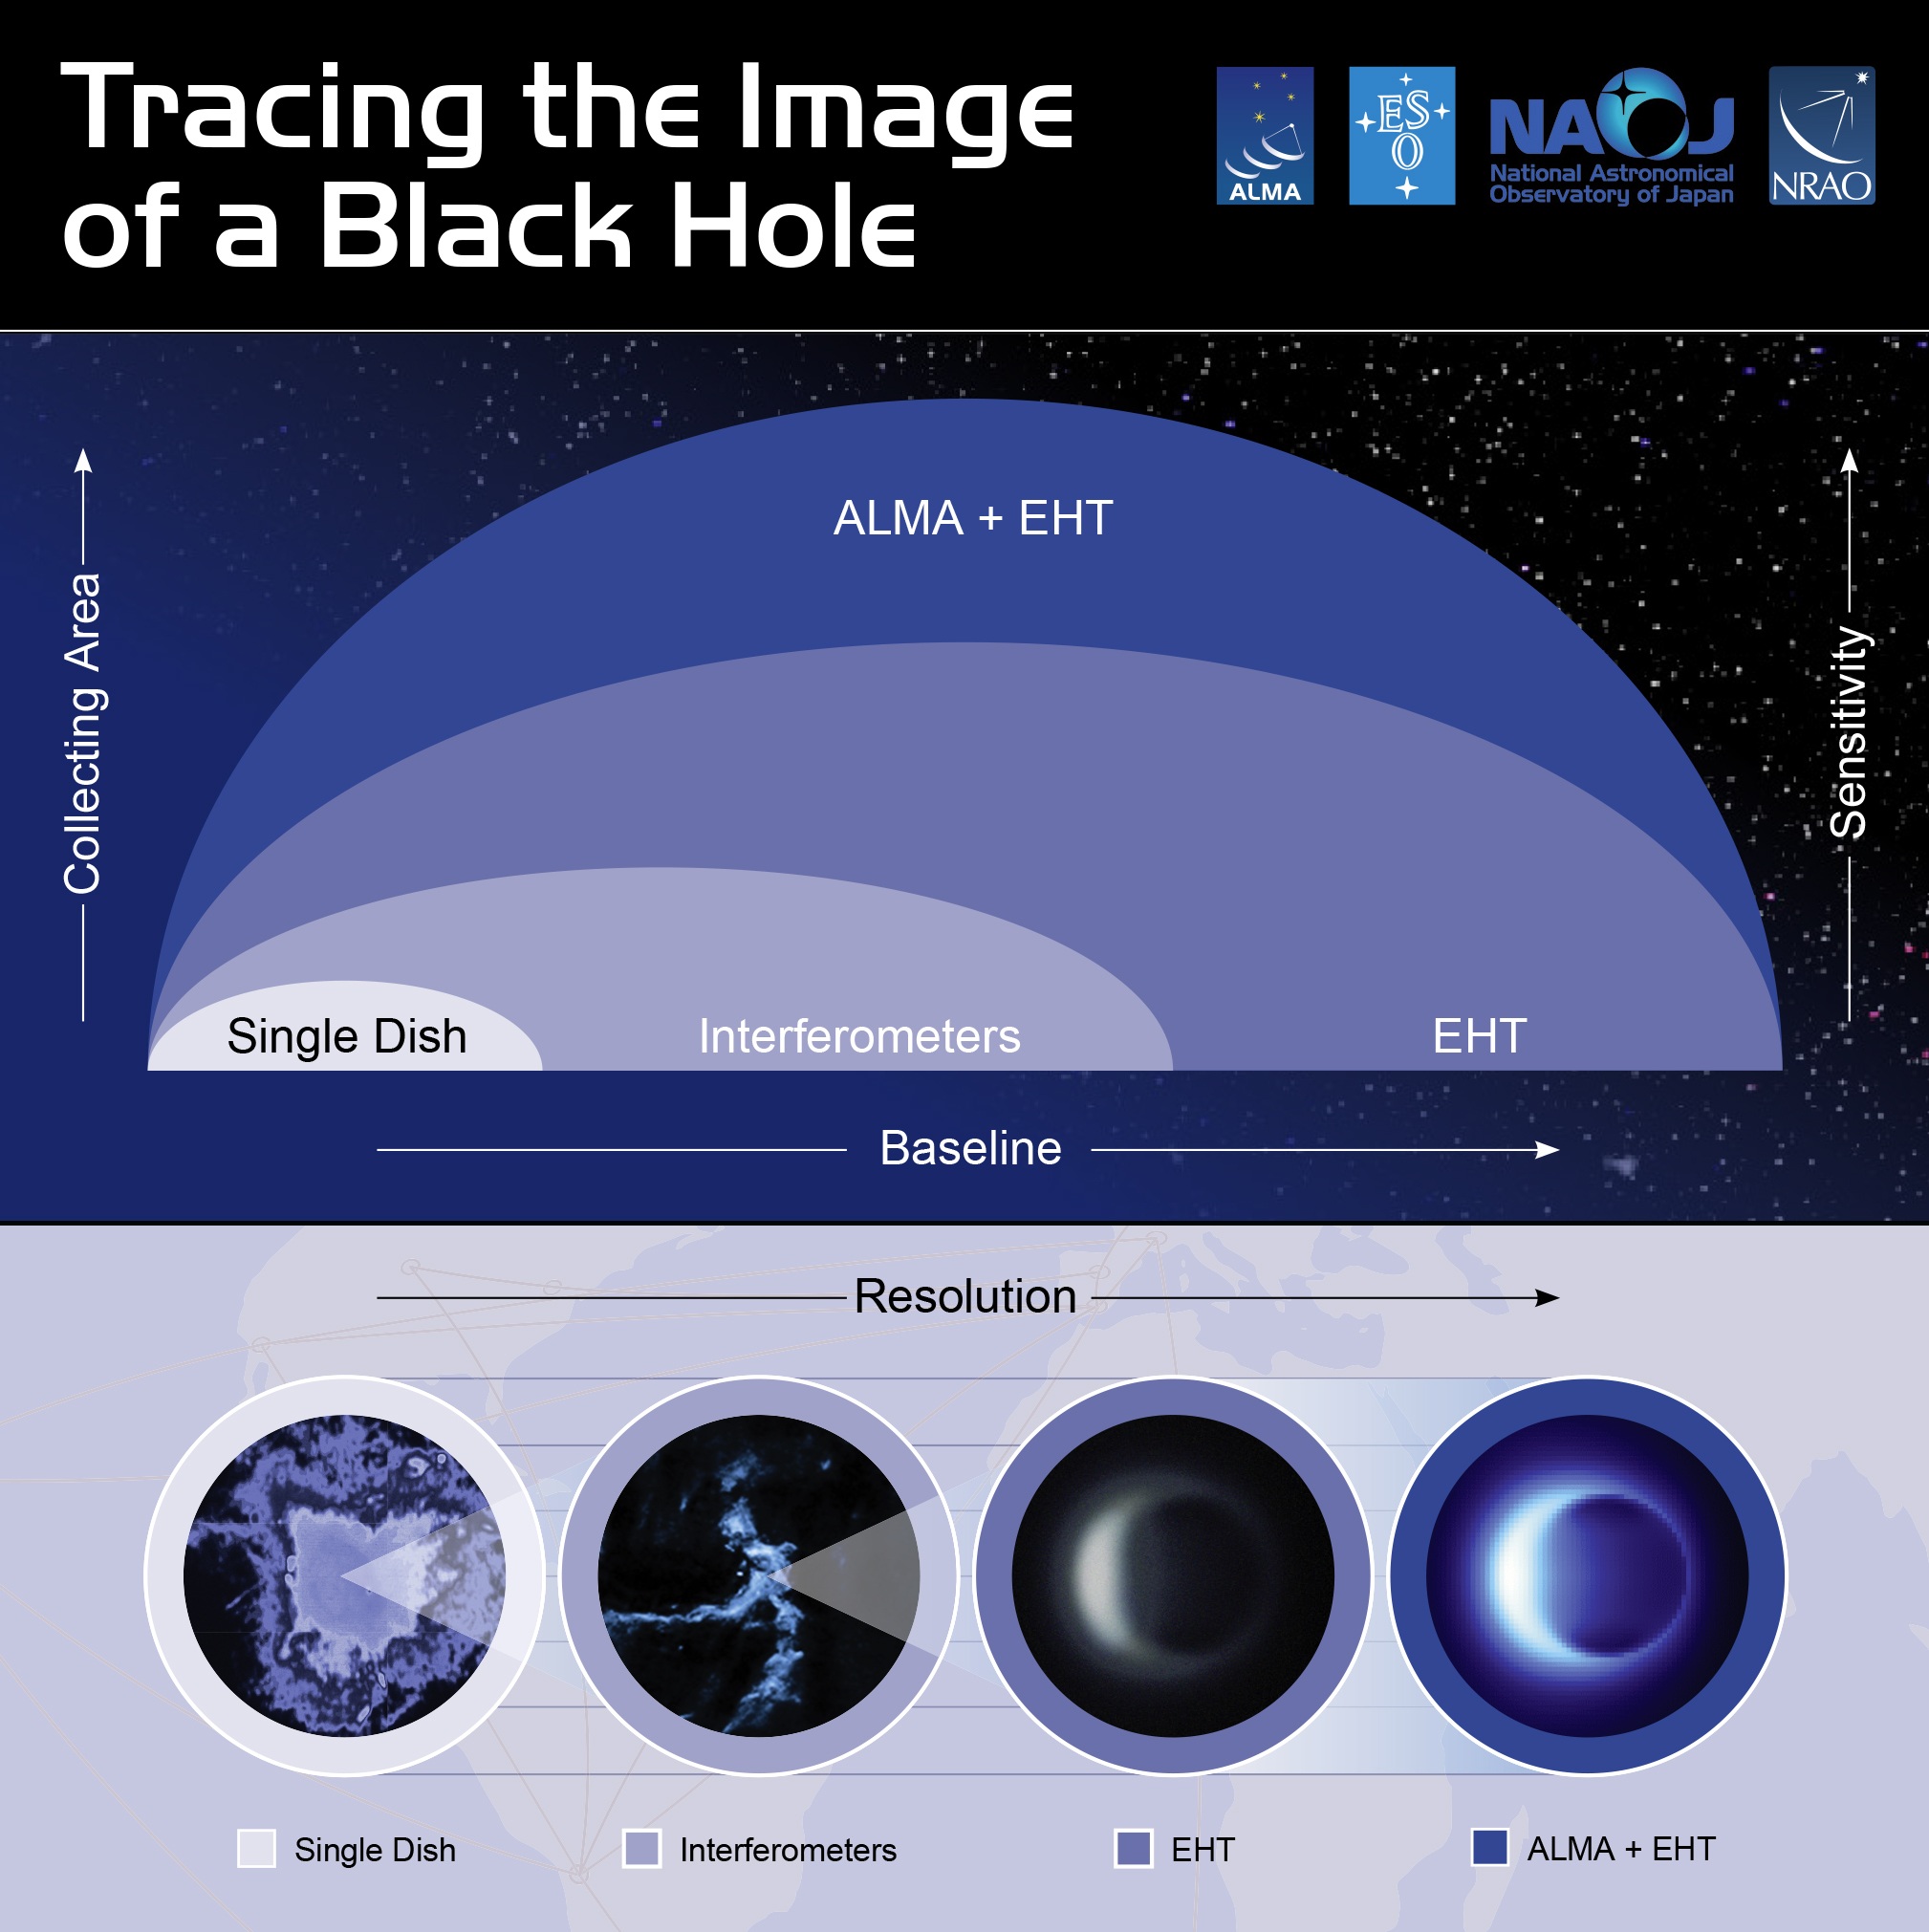

Tracing the Image of a Black Hole - EHT and ALMA

This infographic illustrates how ALMA contributes to the EHT observations. With its shorter baseline, ALMA is sensitive to larger scales than the EHT and so ALMA can fill in the lower-resolution, larger-scale structures that the EHT misses.

Credit: NRAO/AUI/NSF